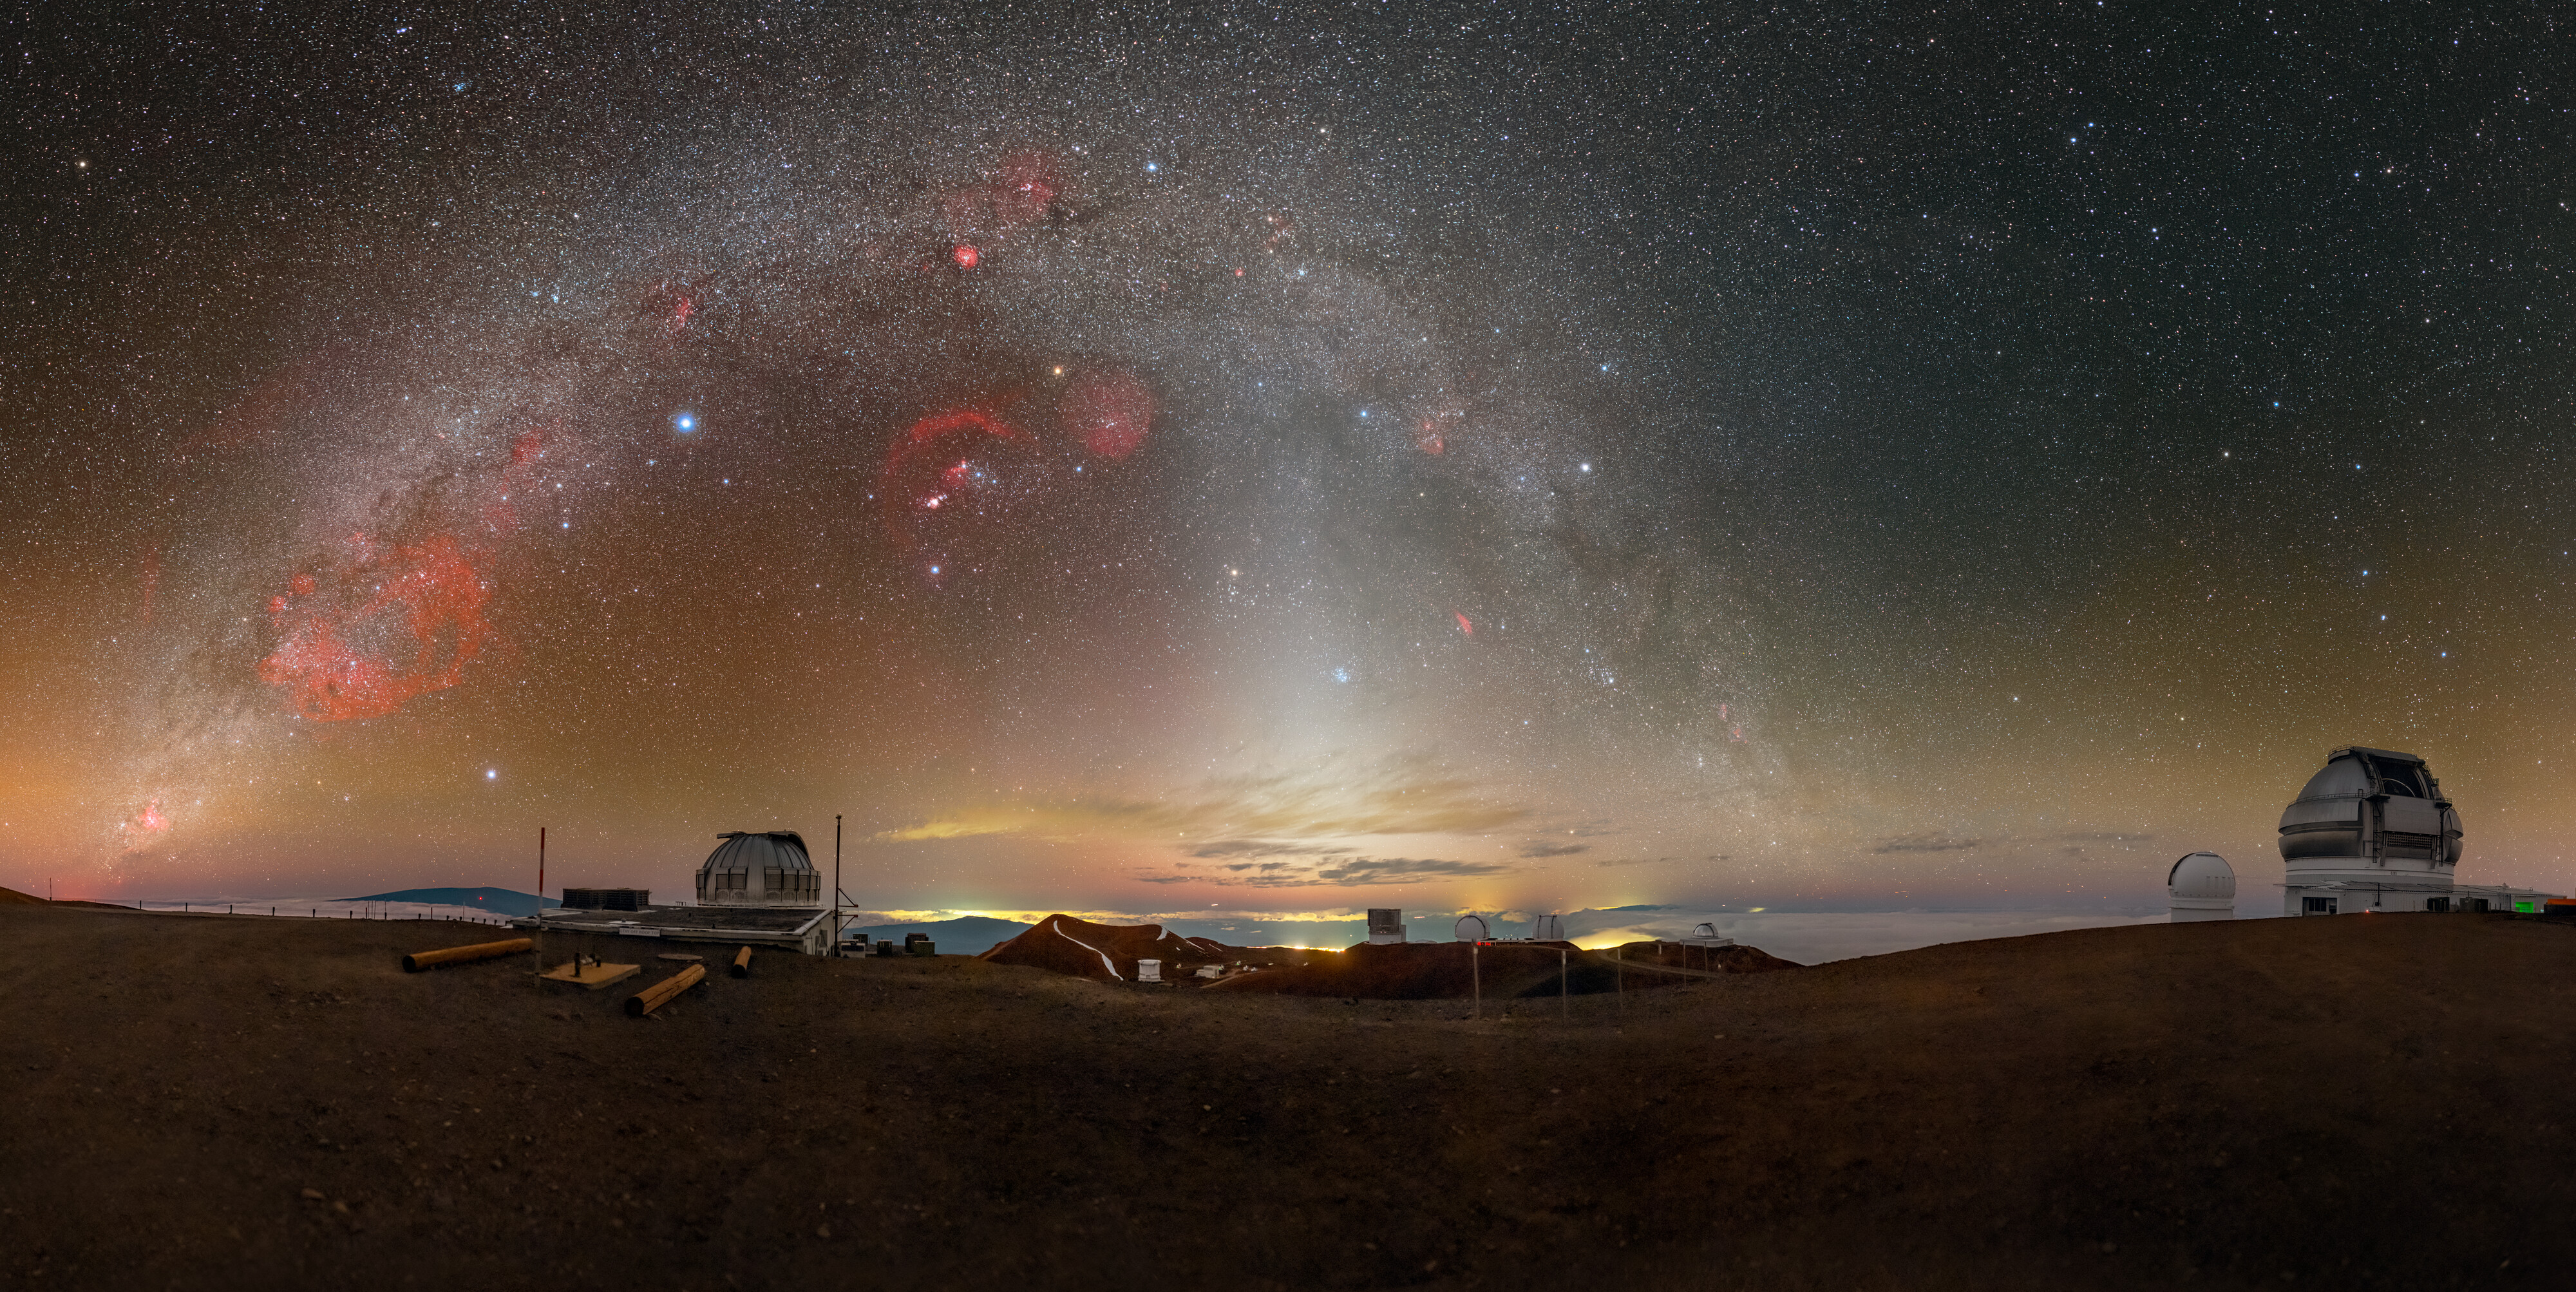

A Peaceful Panorama on Maunakea

This Image of the Week features Gemini North, located on Maunakea in Hawai‘i, on the far right of the panorama. Gemini North is one half of the International Gemini Observatory, supported in part by the U.S. National Science Foundation and operated by NSF NOIRLab. In the center, a pastel sunset retreats under the glowing arch of the Milky Way. Also witnessing this picturesque sky is the United Kingdom Infrared Telescope (UKIRT) on the left side. Projecting up from the horizon to ‘cut’ through the Milky Way is the zodiacal light, a faint glow caused by sunlight scattered by interplanetary dust. Try zooming in to look at the details of the landscape and the telescopes.

The Milky Way is shaped like a disk, but appears straight when we look at a small portion in the sky. In this extremely wide-angle image the Milky Way appears as an arch because of the way the image is projected. In the fulldome projection of this image, where the horizon is circular, you’ll see that the Milky Way is a straighter line through the sky.

You can also find an even wider 360-degree panorama version of this Image of the Week here.

This photo was taken as part of the NOIRLab 2022 Photo Expedition to all the NOIRLab sites. Petr Horálek, the photographer, is a NOIRLab Audiovisual Ambassador.

Credit: International Gemini Observatory/NOIRLab/NSF/AURA/P. Horálek (Institute of Physics in Opava)